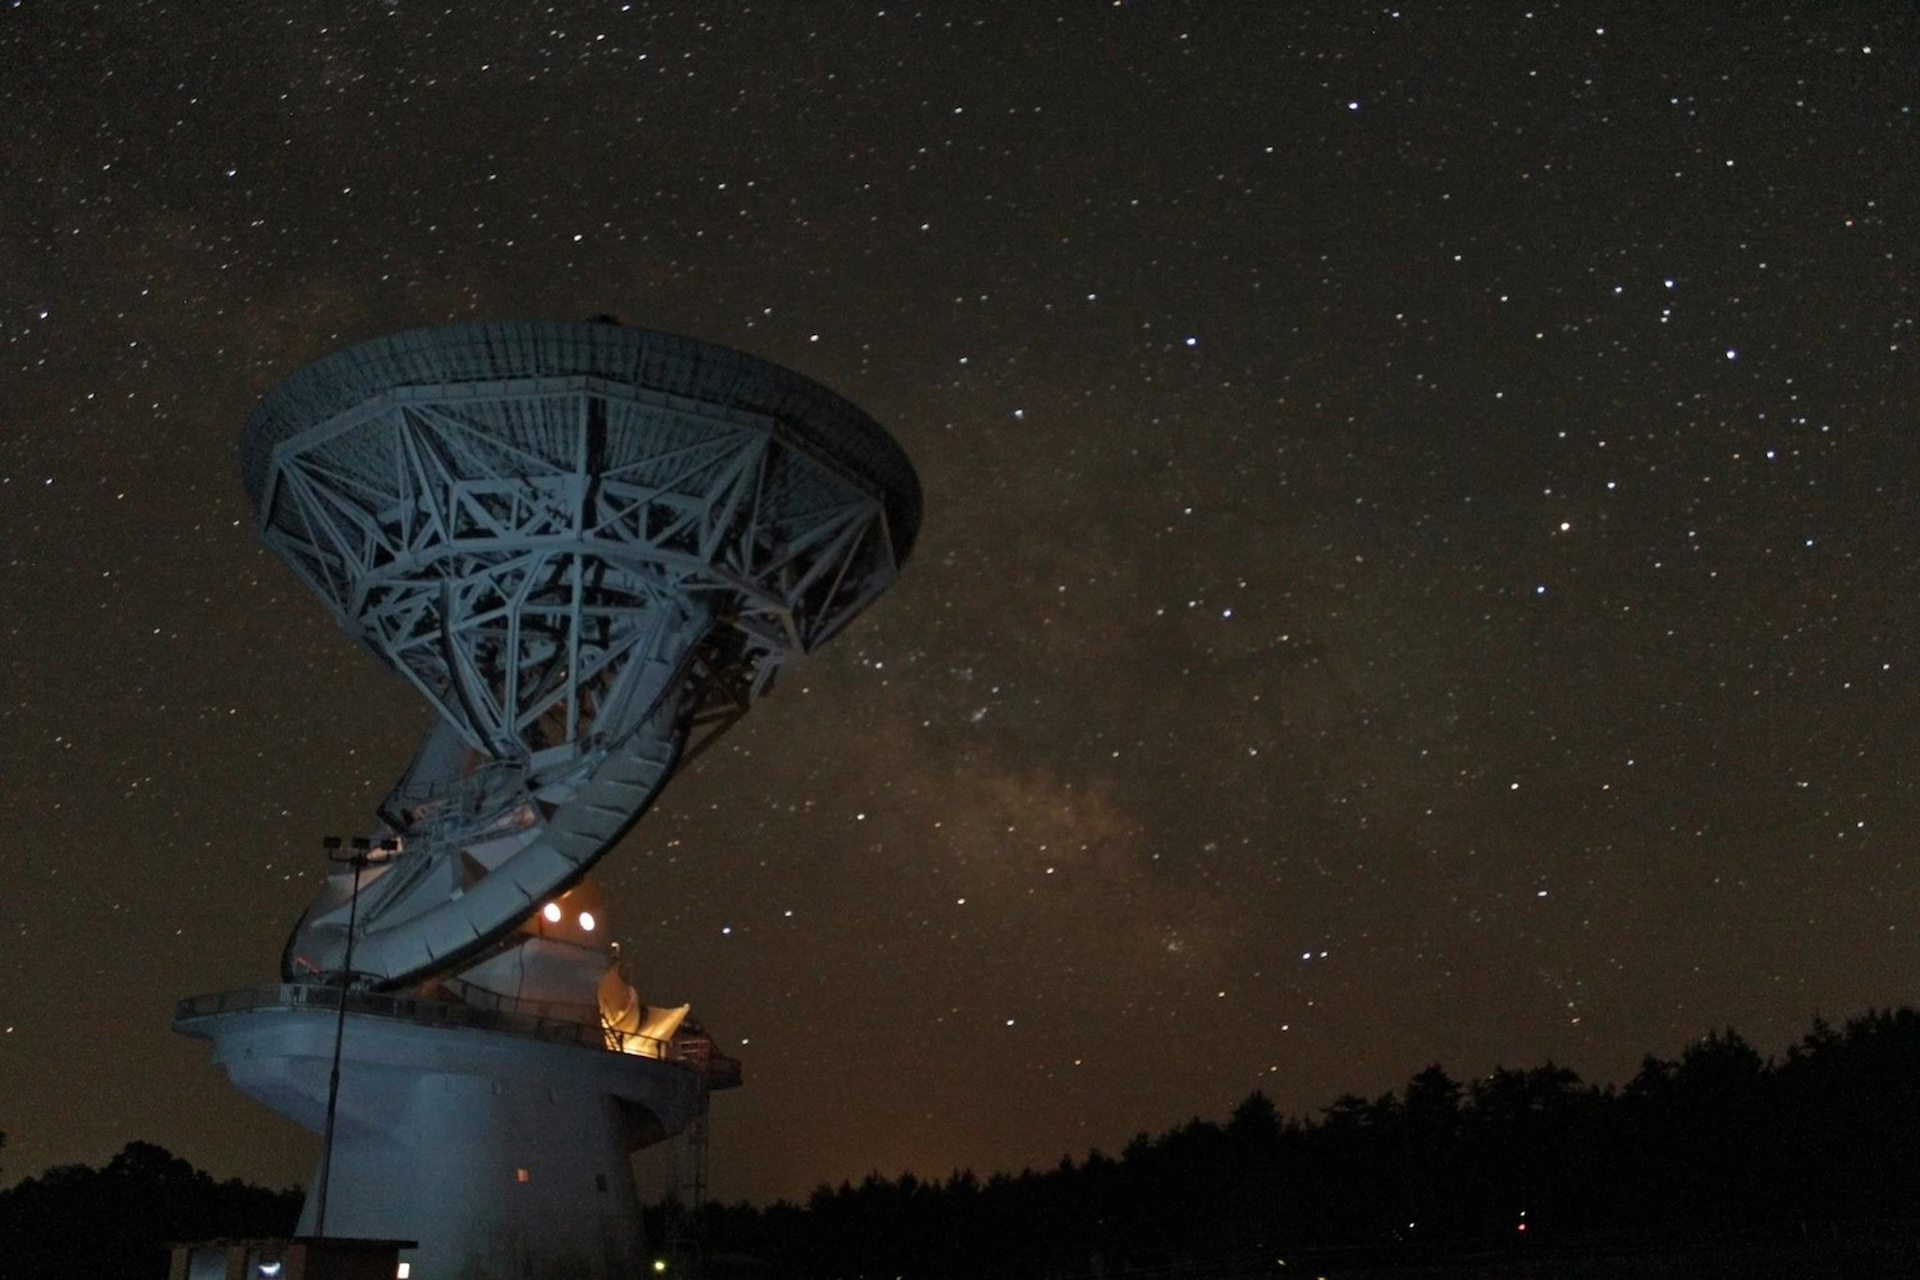

Night Sky Over the 140-foot Telescope

The world’s largest polar-aligned telescope is this radio telescope in Green Bank, West Virginia. The telescope’s axis is aimed at Polaris (The North Pole, or area below the North Star) so that it can follow the sky as the Earth spins. In this photograph, we are able to view the 140-foot (43-meter) telescope from the south and lit against the dust-shrouded heart of our Milky Way galaxy.

Credit: NRAO/AUI/NSF